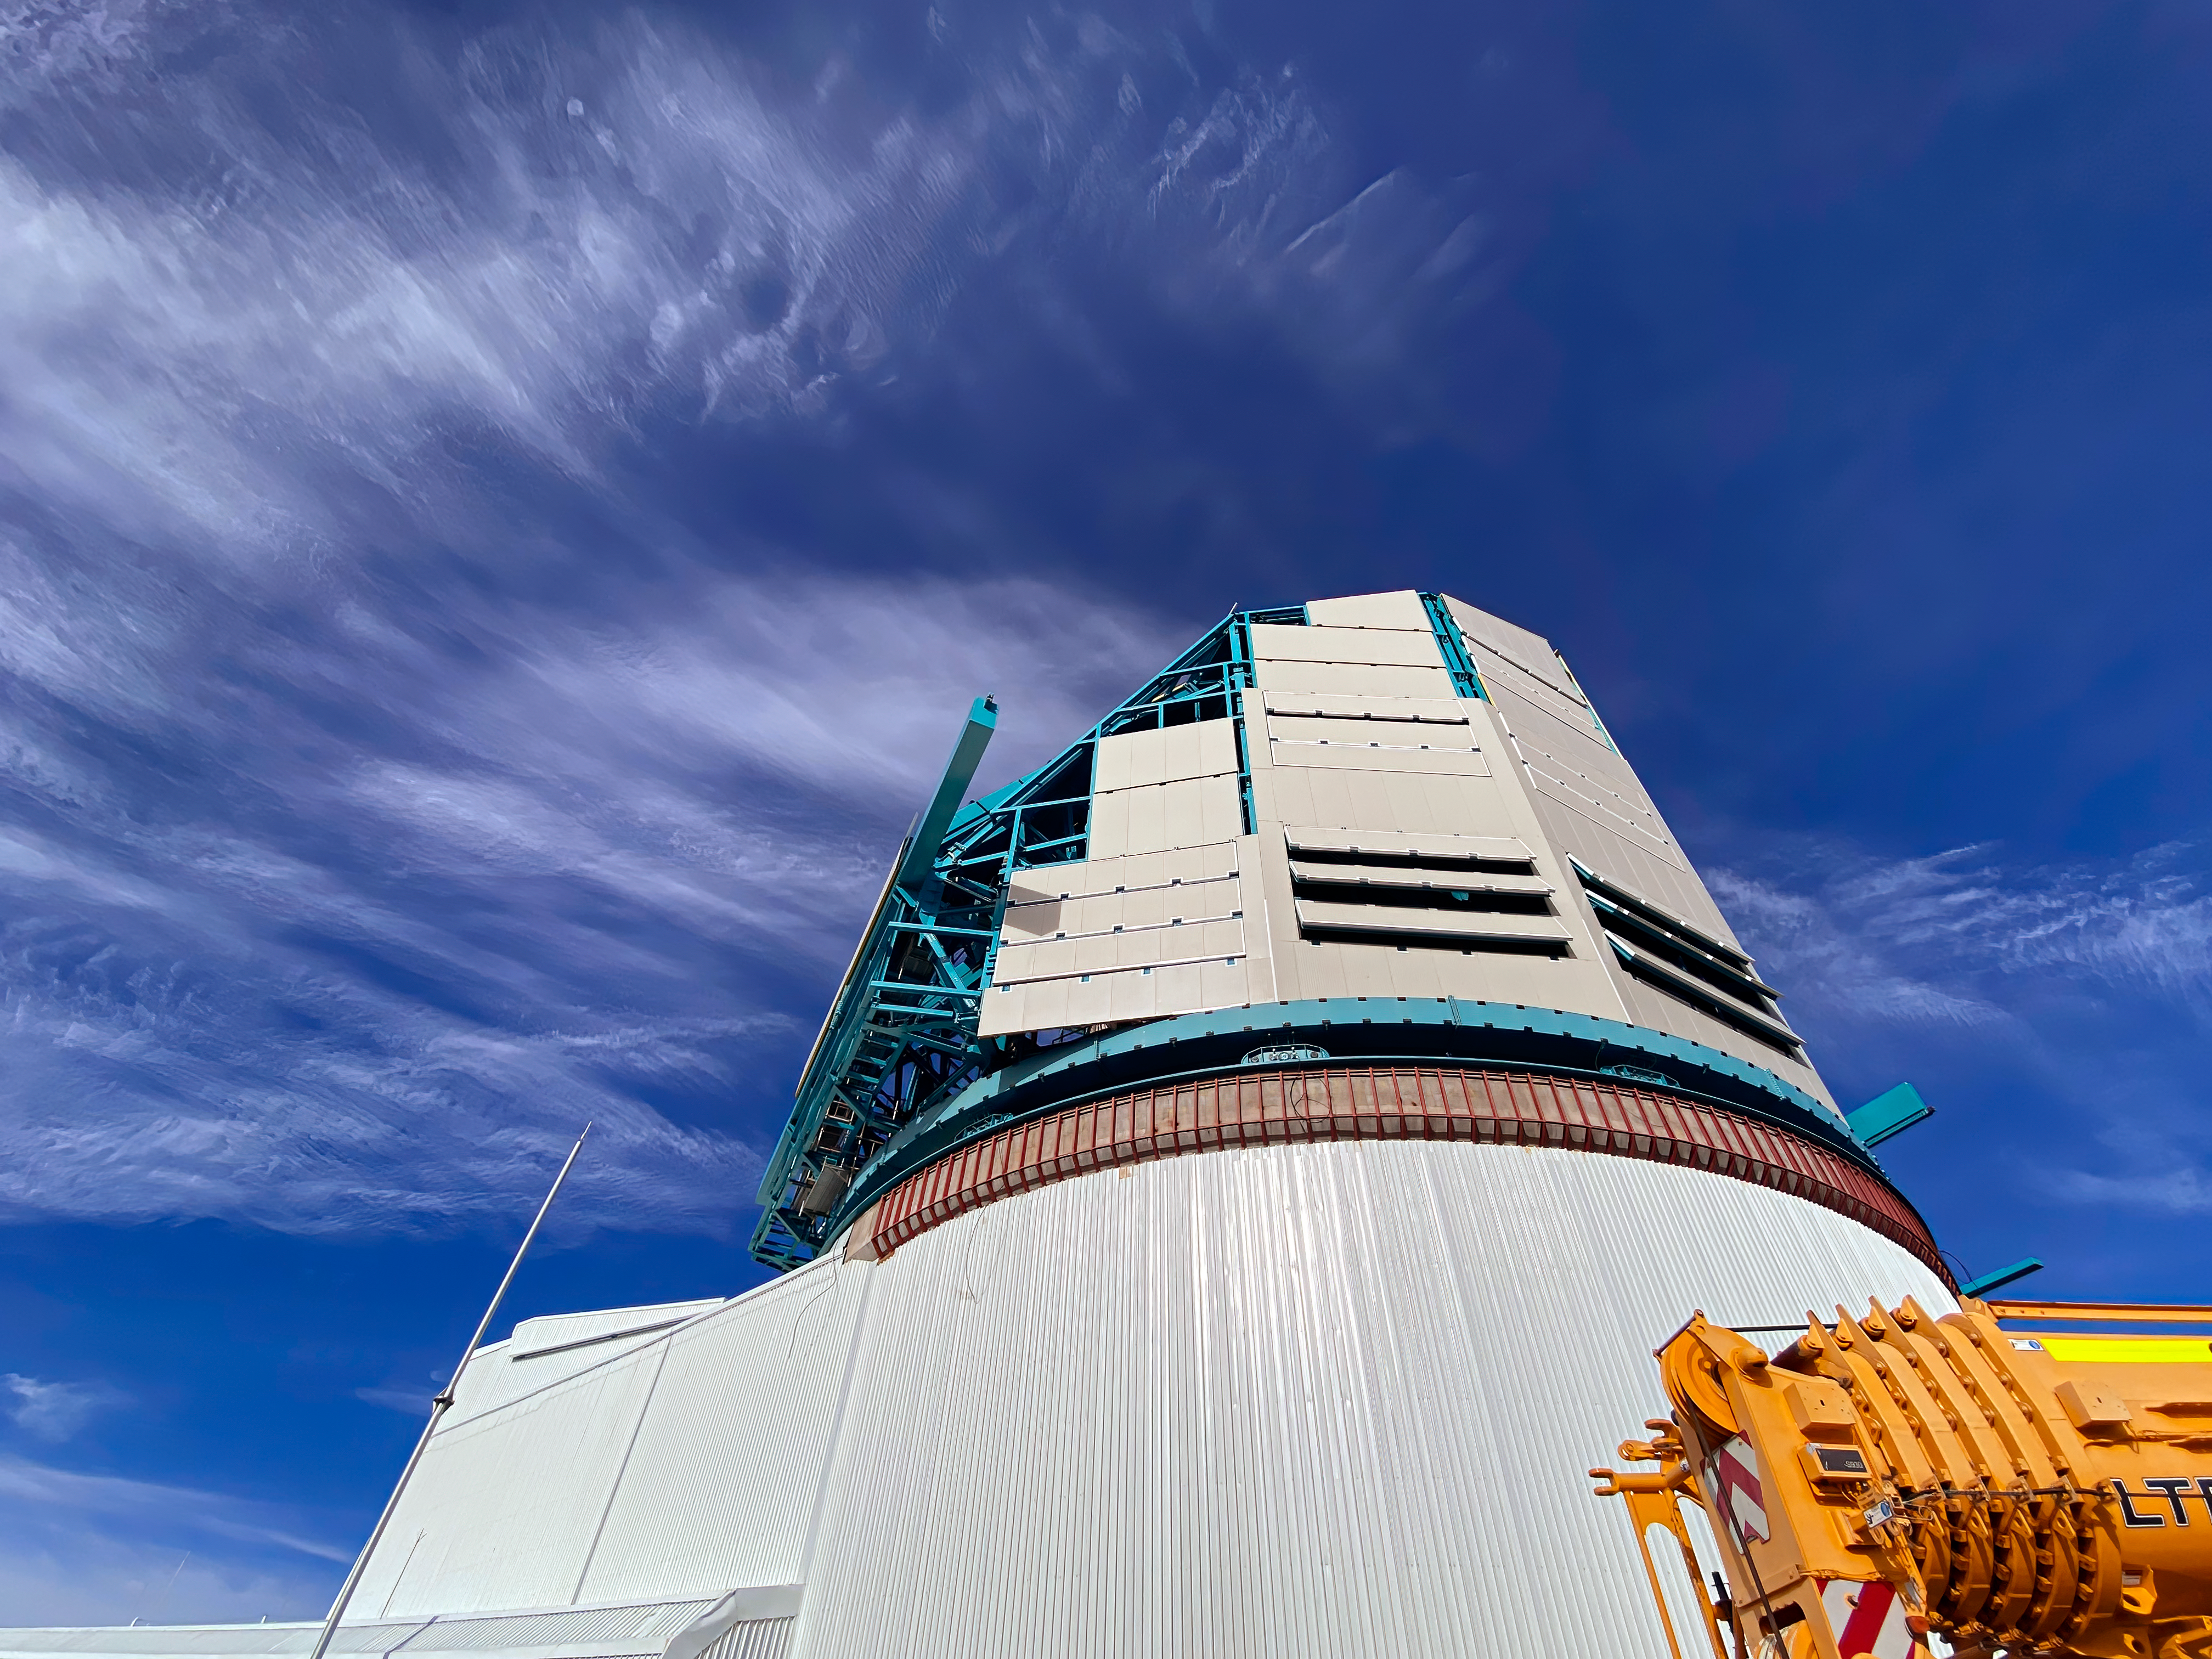

Rubin inspection trip on 11 August 2020

A mandatory quarantine was declared in the La Serena/Coquimbo region starting 29 July 2020. An end date was not announced, but the order will be reviewed weekly. The quarantine affects Rubin activities on the summit; although Rubin staff still has permission to perform equipment and facility inspections, we are limited to one visit per week, with a small team. Additional work that was planned, such as IT and electrical work, will be postponed until the quarantine order is lifted. This photo is from an inspection trip on 11 August 2020.

Credit: Rubin Obs/NSF/AURA